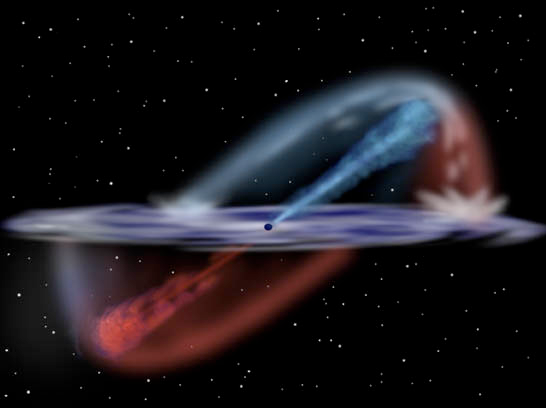

Gemini Observatory Captures Multi-Dimensional Movie of Active Galaxy's Core

This illustration shows an artist's rendition of the central region around NGC 1068 as seen from the edge of the disk that surrounds the core's black hole. The red and blue shifted radiation formed by the interaction between the disk and the bowshock at the end of the jets can be seen above and below the disk. Blue shifted light is moving toward us and red shifted light is receding.

Artwork by Jon Lomberg, based upon model by Dr. Gerald Cecil, University of North Carolina, Astrophysical Journal, 1 April 2002.

Credit: Gemini Observatory/NSF/AURA/J. Lomberg